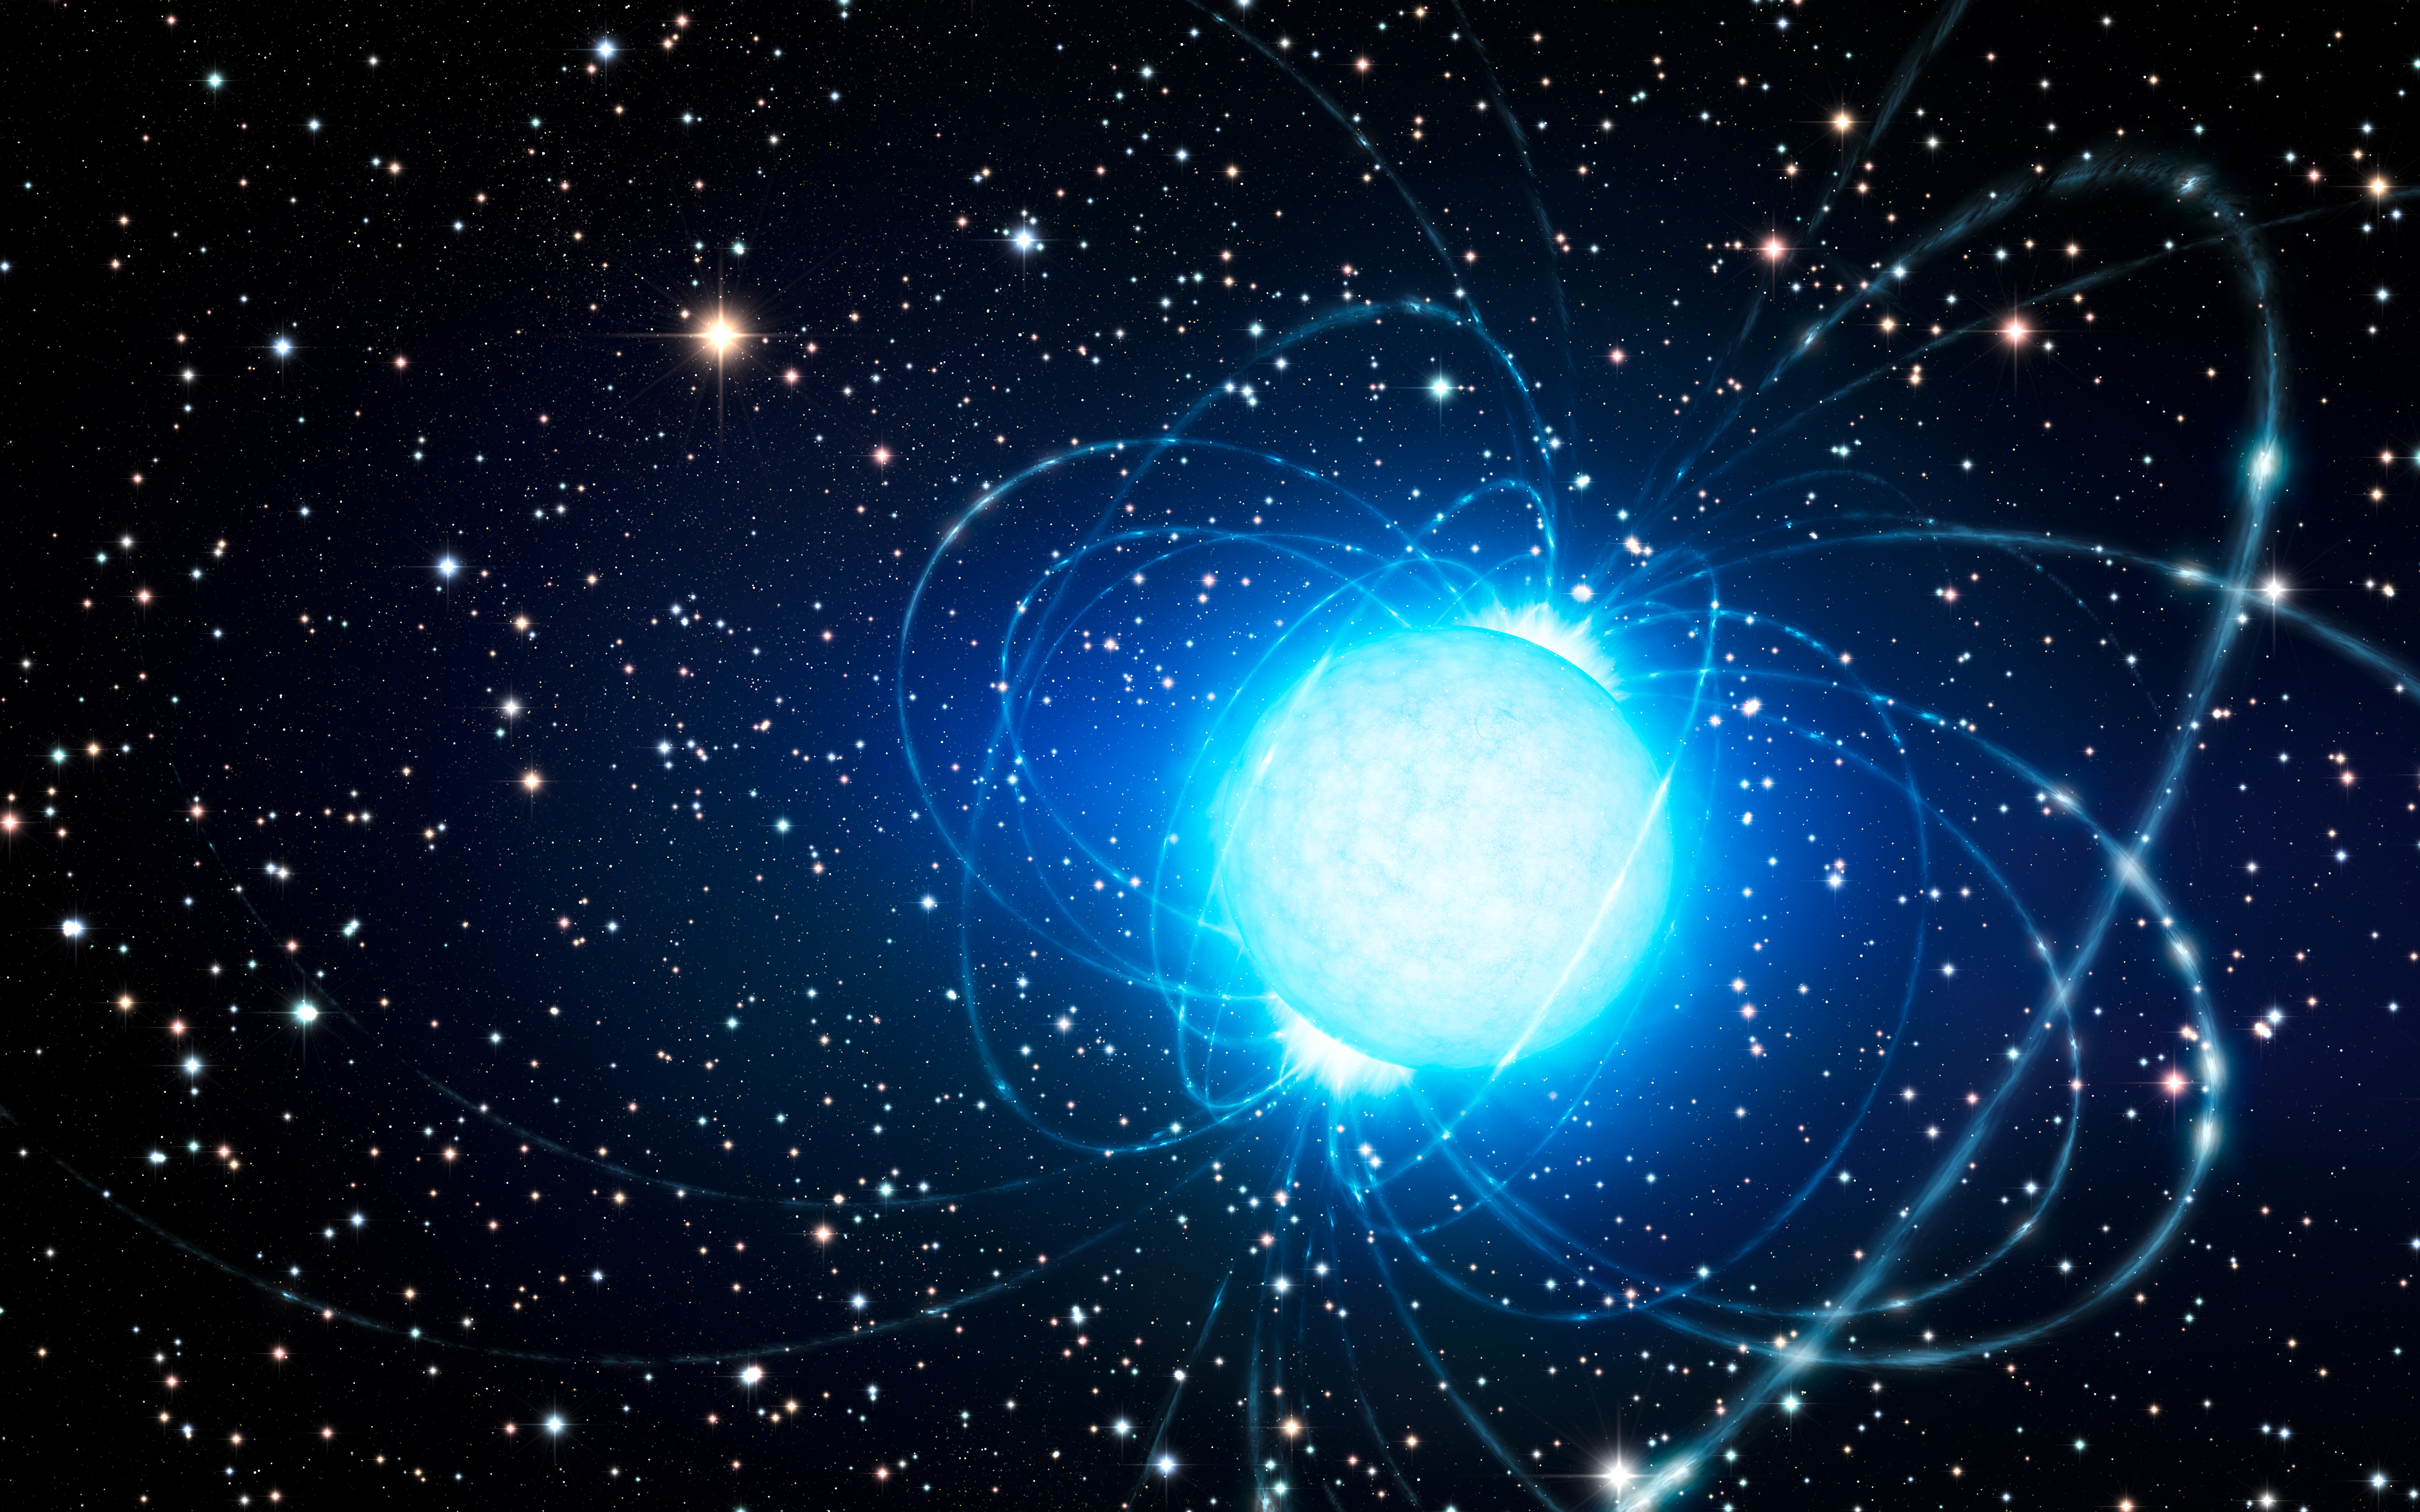

Artist’s impression of the magnetar in the star cluster Westerlund 1

This artist’s impression shows the magnetar in the very rich and young star cluster Westerlund 1. This remarkable cluster contains hundreds of very massive stars, some shining with a brilliance of almost one million suns. European astronomers have for the first time demonstrated that this magnetar — an unusual type of neutron star with an extremely strong magnetic field — probably was formed as part of a binary star system. The discovery of the magnetar’s former companion elsewhere in the cluster helps solve the mystery of how a star that started off so massive could become a magnetar, rather than collapse into a black hole.

Credit: ESO/L. Calçada